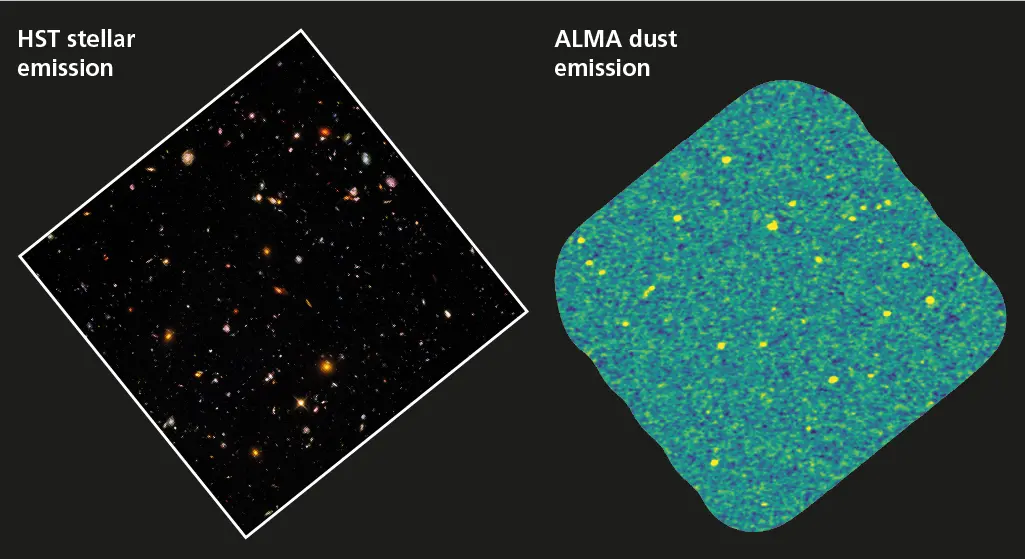

abb1_b1024

Comparison between the Hubble optical/near-infrared image in the ASPECS footprint of the H-UDF, shown to the right.

Credit: STScI, gonzalez-Lopez et al, ALMA (ESO/NAOJ/NRAO)